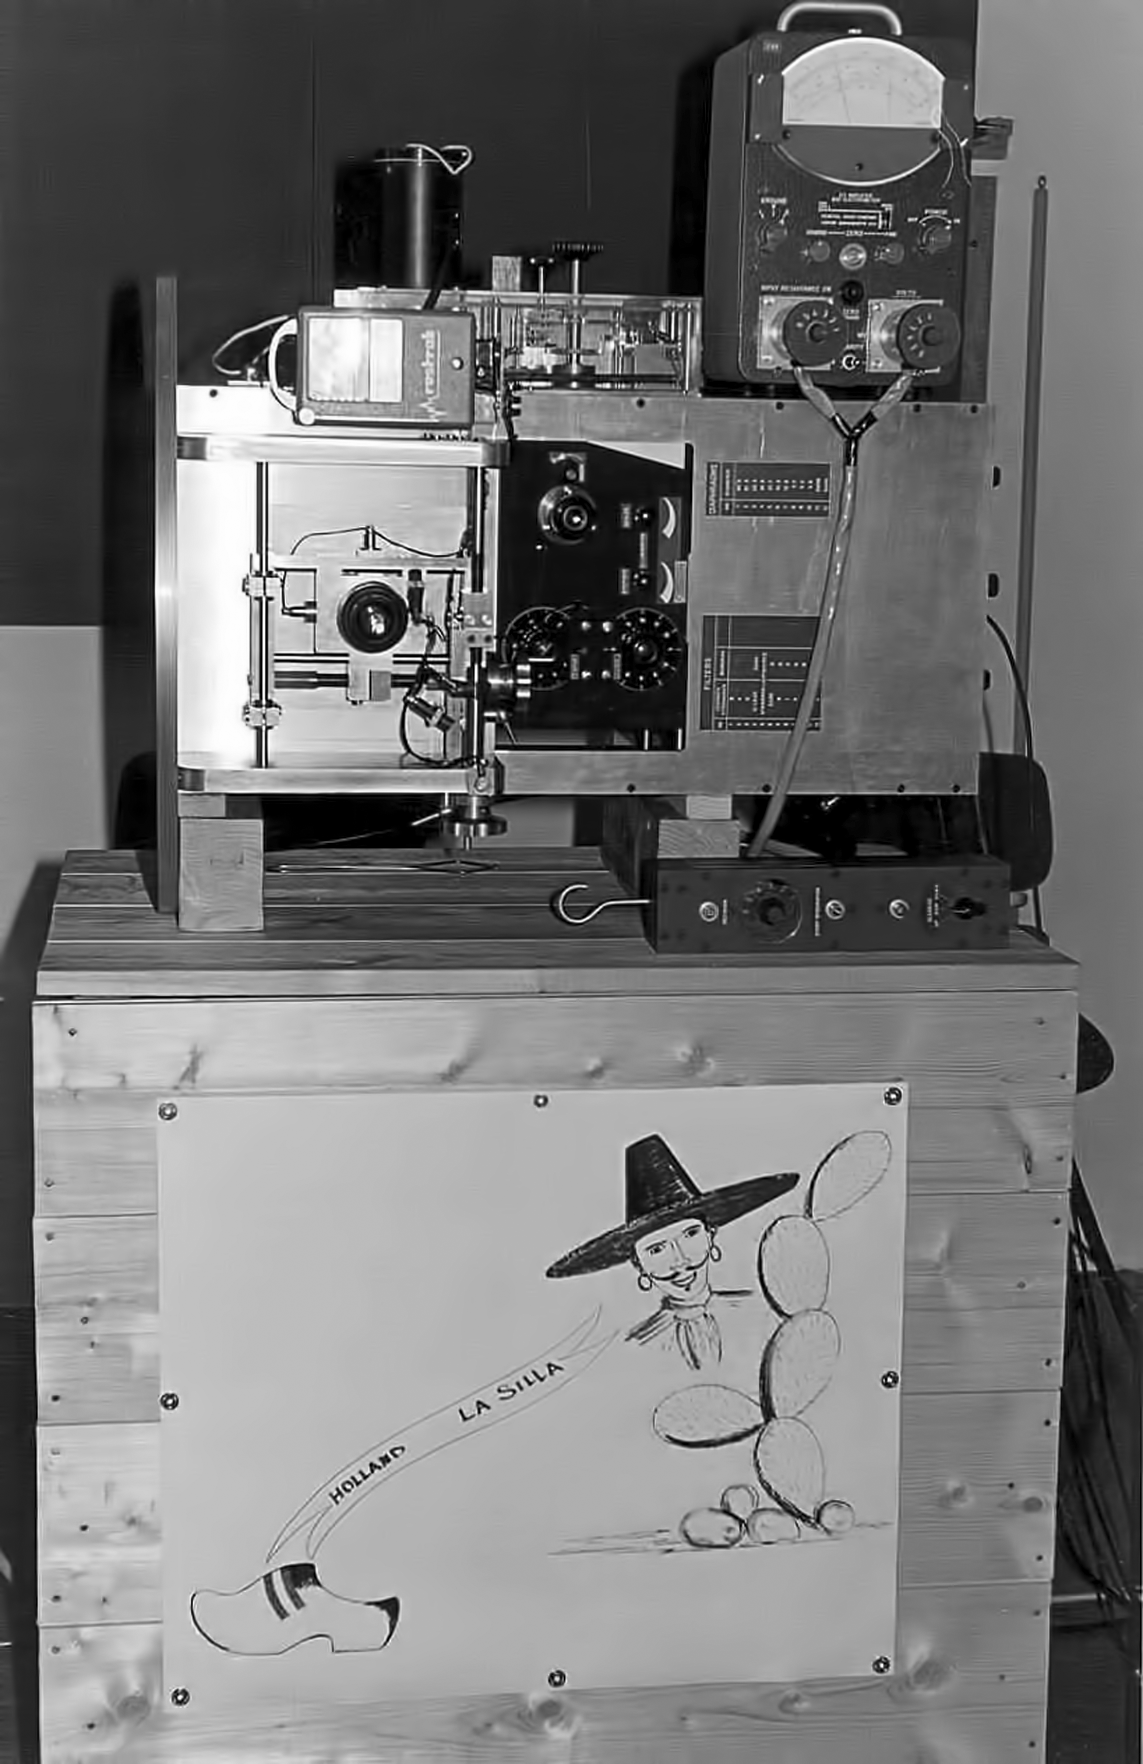

Assembling the ESO 1-metre telescope

The ESO 1-metre telescope was the first telescope installed at the La Silla Observatory, in 1966. It was used until 1994 as a photometric telescope, both in the visible with a single channel photometer, and in the infrared with an InSb photometer and a bolometer. Since 1994 it has been fully dedicated to the DENIS project.

Credit: ESO